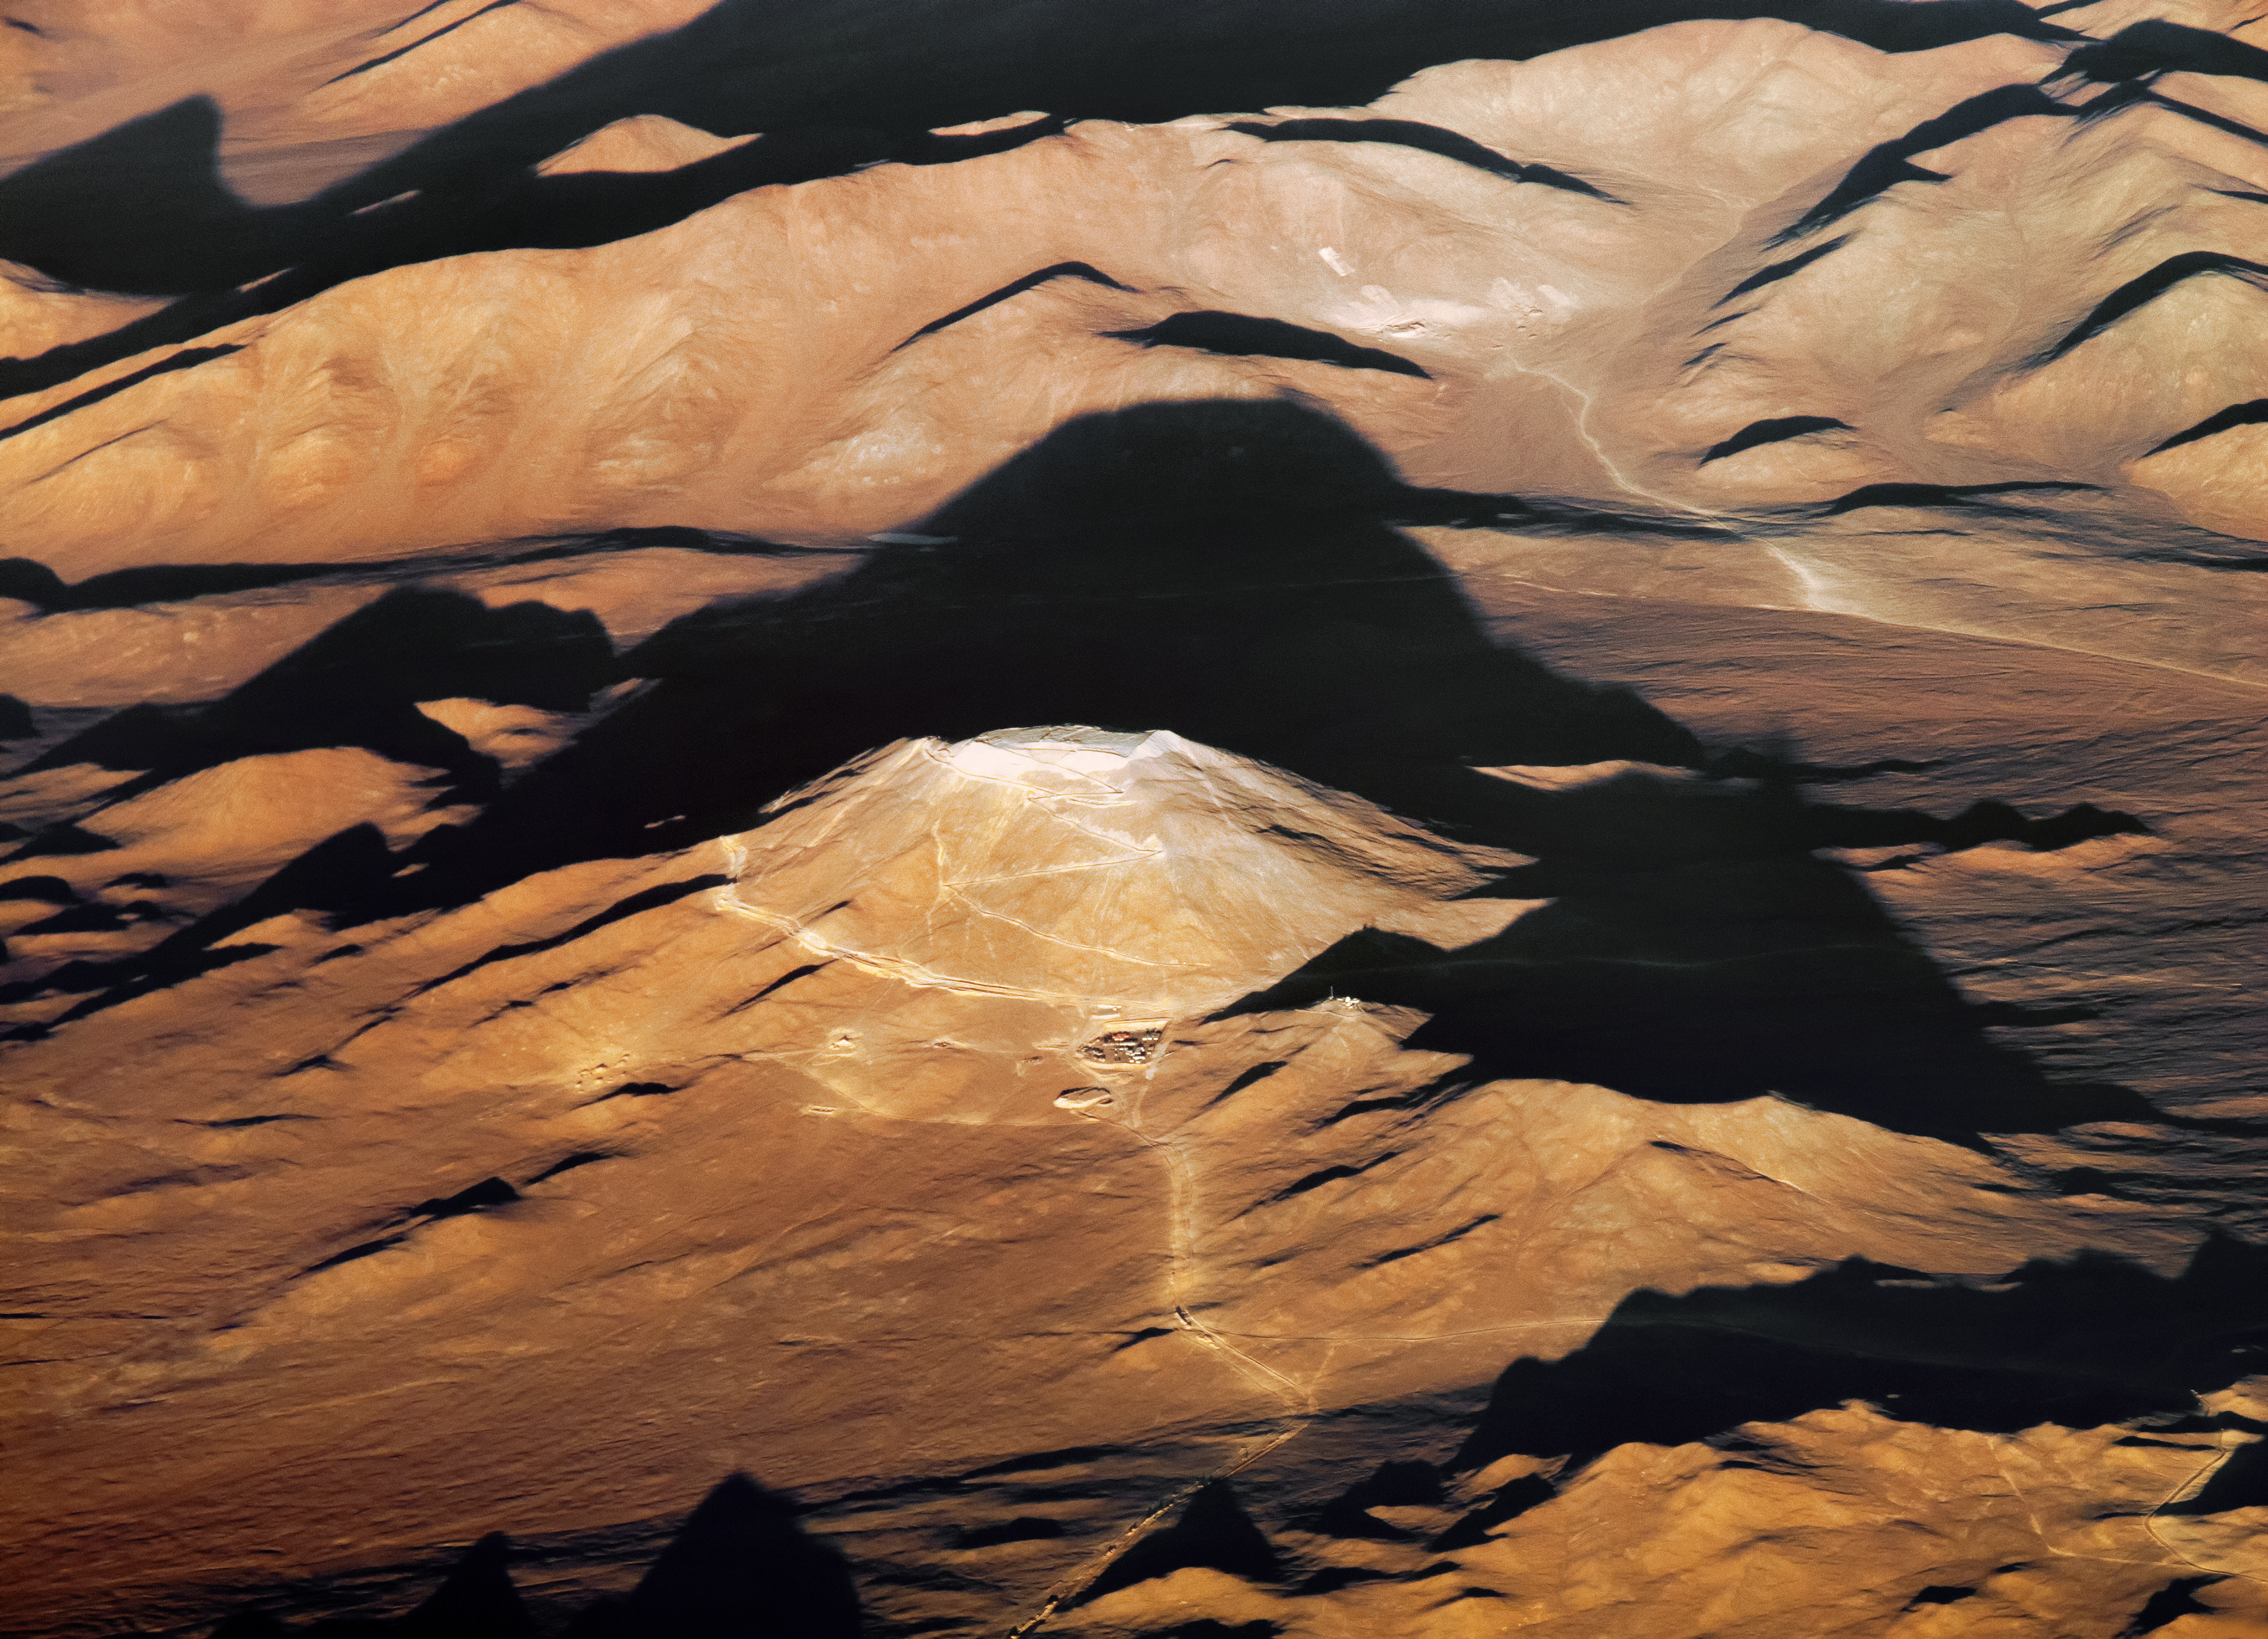

Aerial view of Armazones

An aerial view of Cerro Armazones, the future home of the ELT, taken on 20 January 2015. Despite its dusty and pale leveled peak, the mountain casts a commanding shadow over the desert.

Credit: ESO/G. Hüdepohl (atacamaphoto.com)